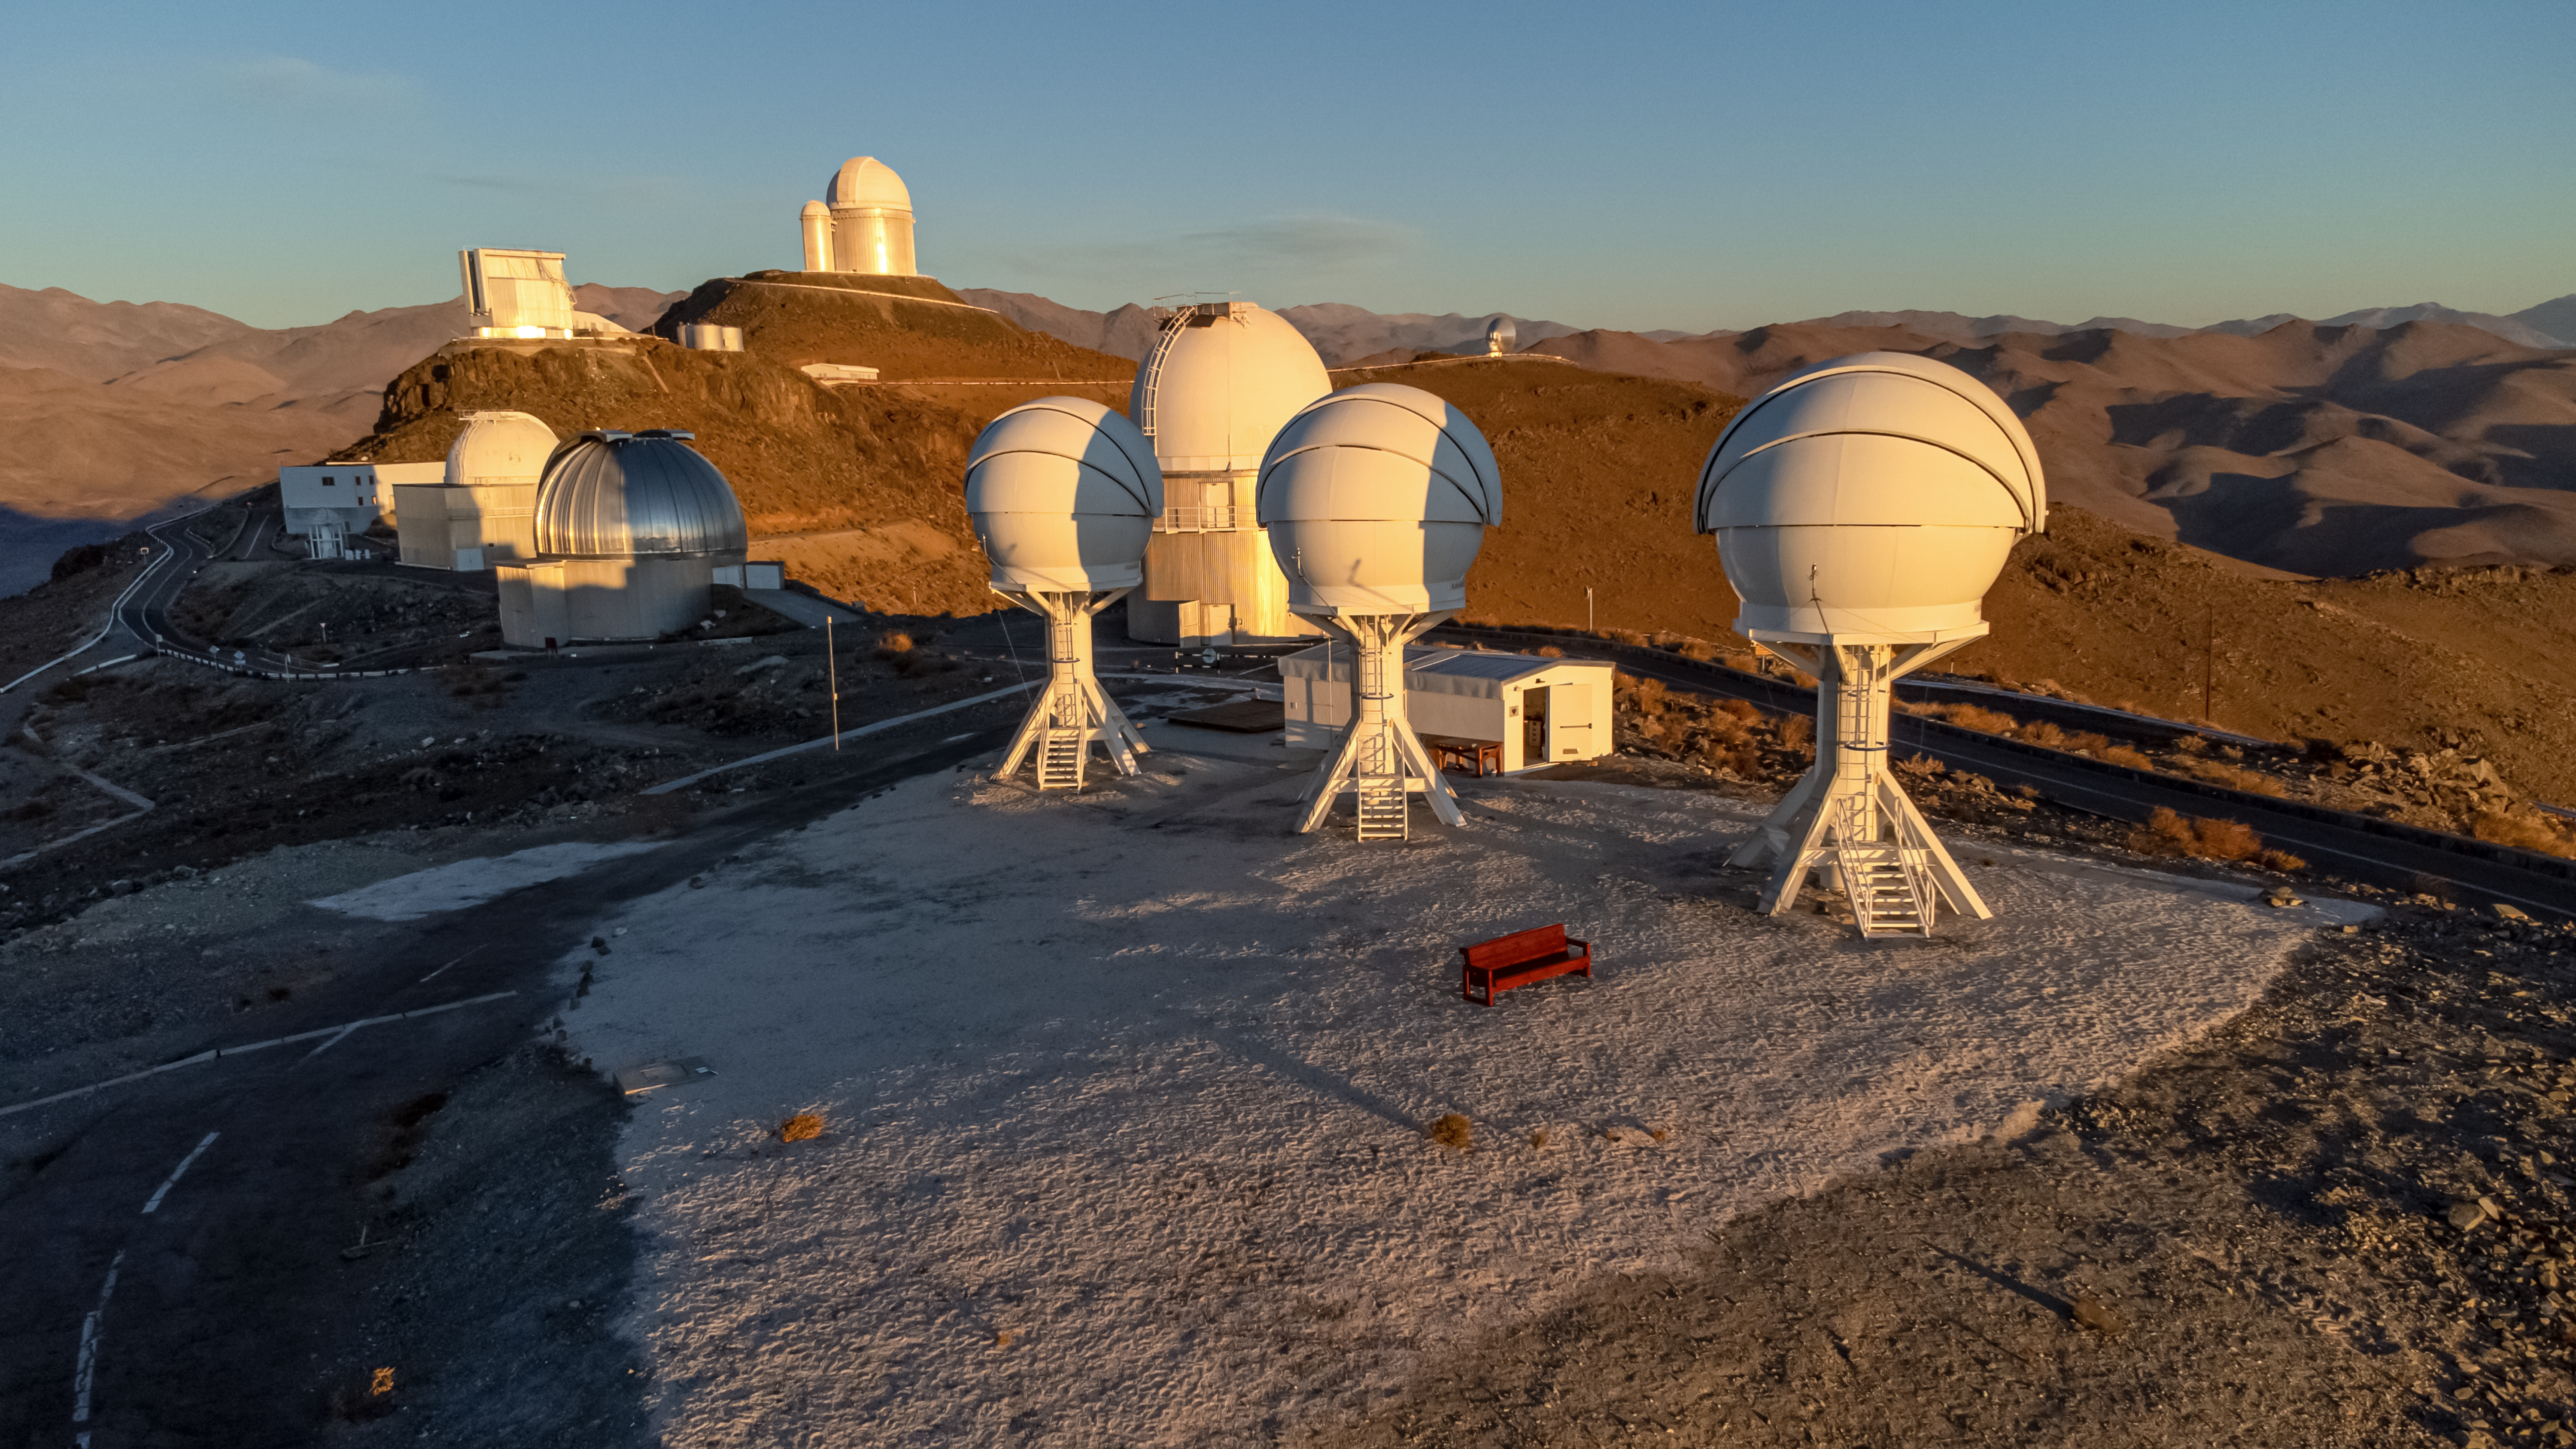

The BlackGEM array and other telescopes at ESO’s La Silla Observatory

Shown in this image are the three telescopes of the BlackGEM array at ESO’s La Silla Observatory in Chile. The telescopes can quickly scan large areas of the sky to find a source that has emitted gravitational waves detected by LIGO and Virgo.

Behind the BlackGEM array are several of ESO’s telescopes, including the 3.6-metre telescope on top of the highest hill.

Credit: Zdeněk Bardon (bardon.cz)/ESO